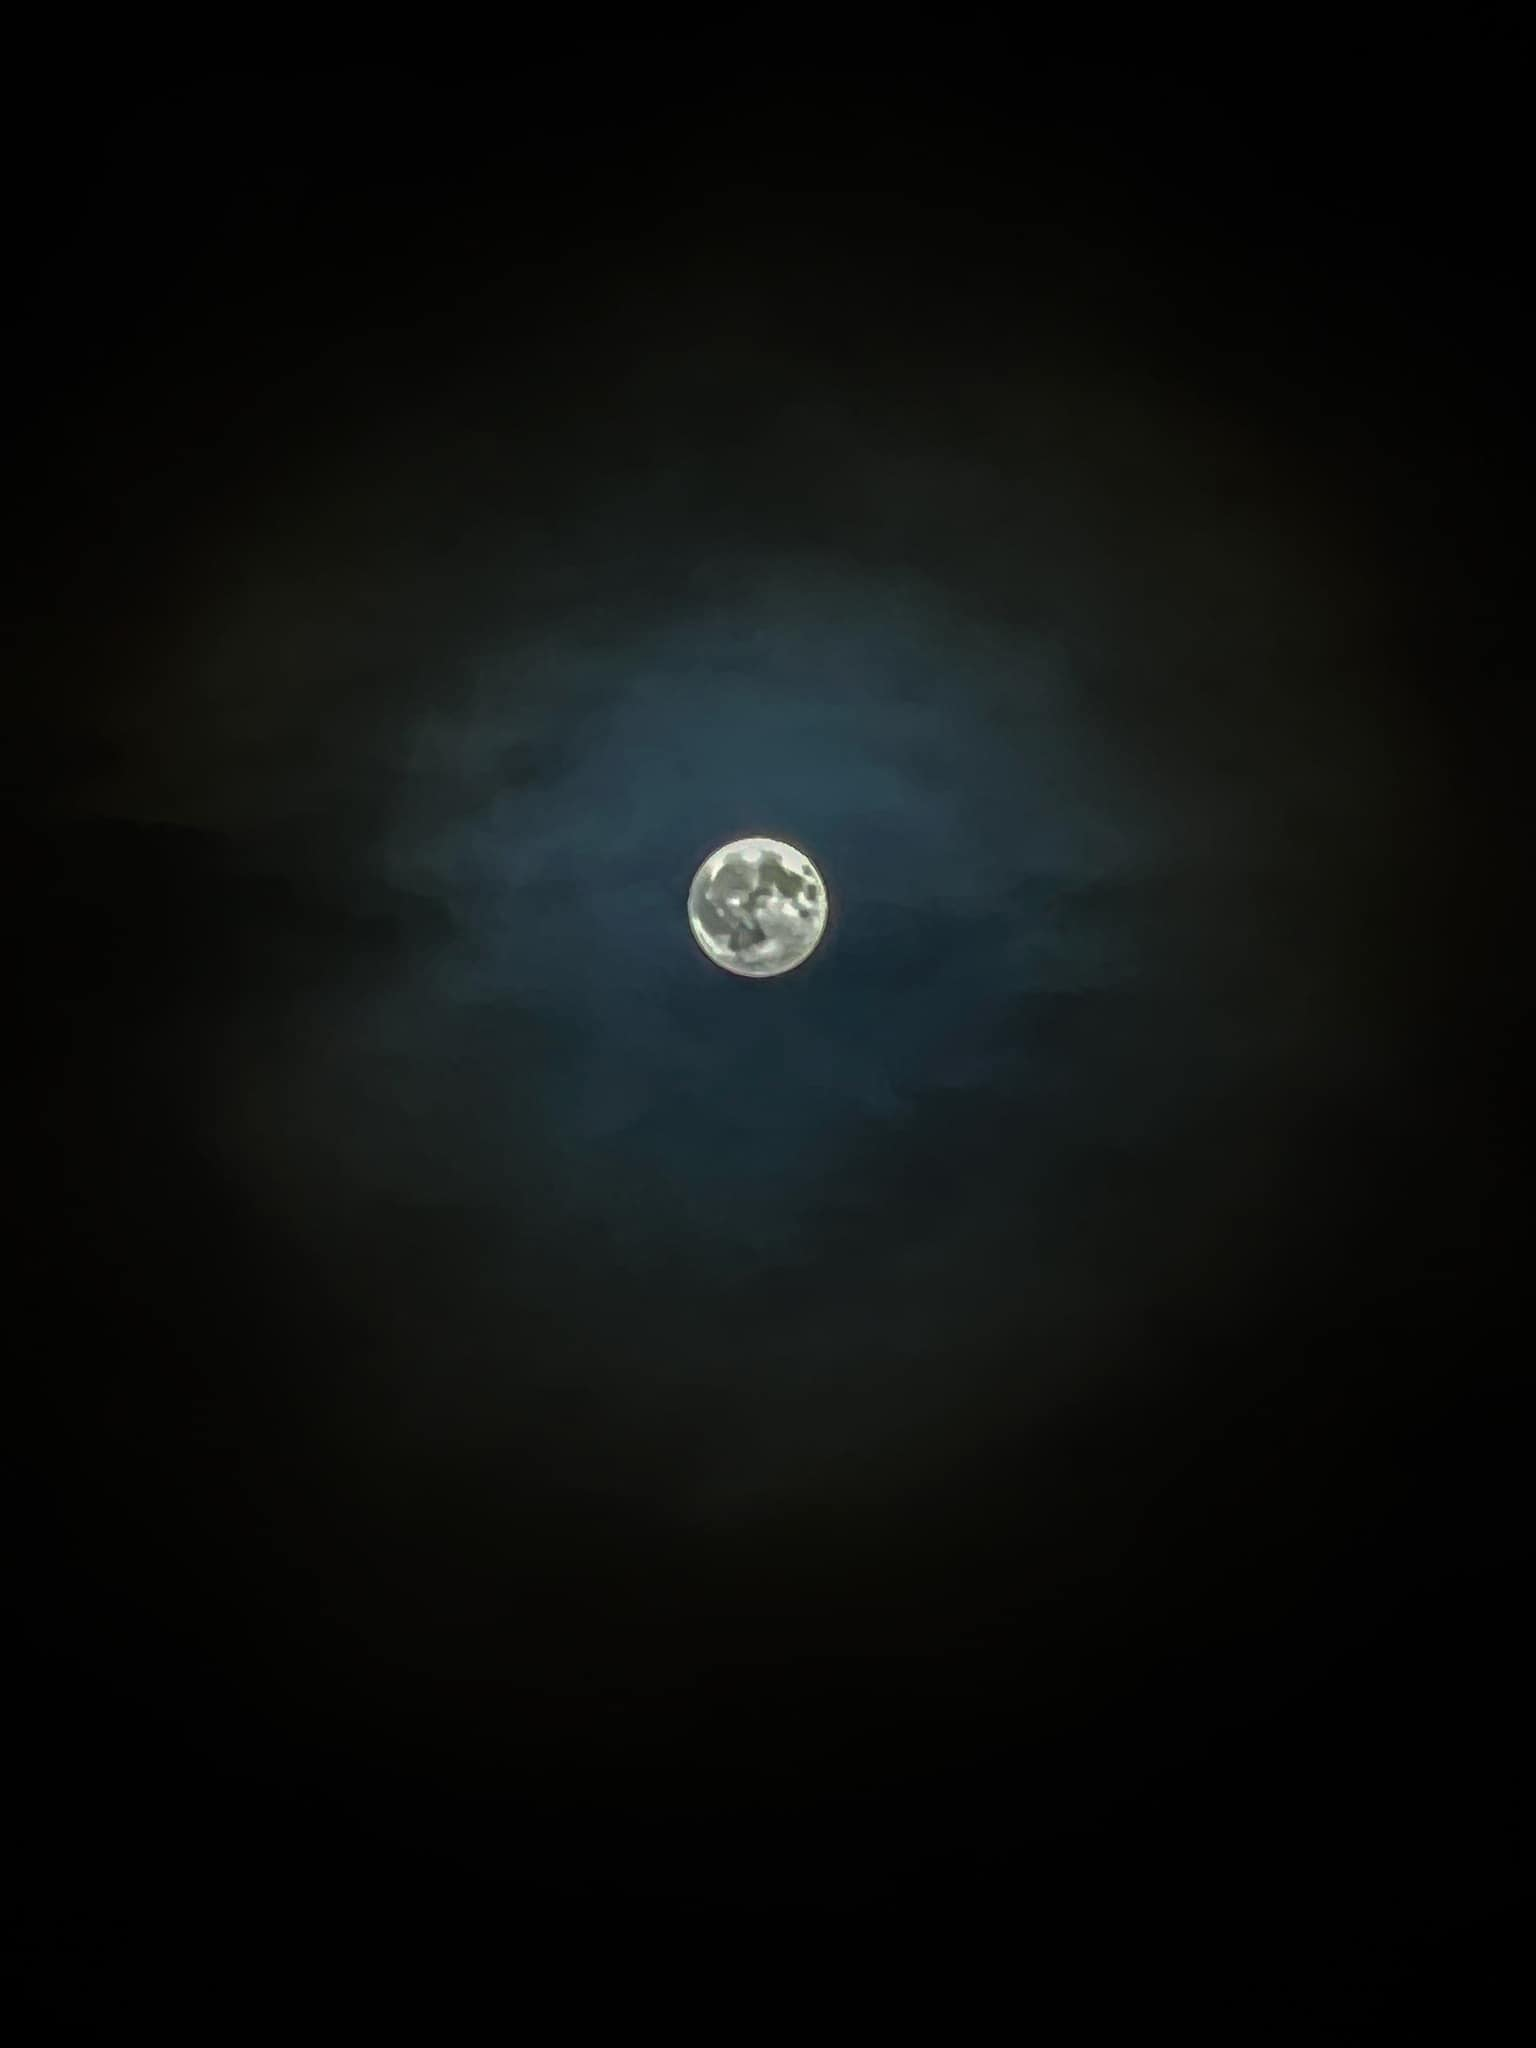

Full Flower Moon 2023

Photographer: Joslynn Appel
Country: United States of America

The Flower Moon, named for the bloom of flowers in North America, casts a radiant glow over the night sky in Luzerne County, Pennsylvania, USA, in May 2023. Despite initial cloud cover, the Moon's luminosity broke through around 23:00, creating an enchanting spectacle. This captivating smartphone-captured image not only commemorates the celestial event but also emphasises the significance of safeguarding our dark skies. It receives an honourable mention in the category of Still images taken exclusively with smartphones/mobile devices. The Moon’s brilliance illuminates the intricacies of Earth’s atmosphere, creating an atmospheric drama heightened by the presence of scattered clouds. Preserving these pristine, unblemished skies is vital for retaining our connection to celestial wonders.

Also see image in Zenodo: https://doi.org/10.5281/zenodo.1035954

Credit: Joslynn Appel/IAU OAE (CC BY 4.0)